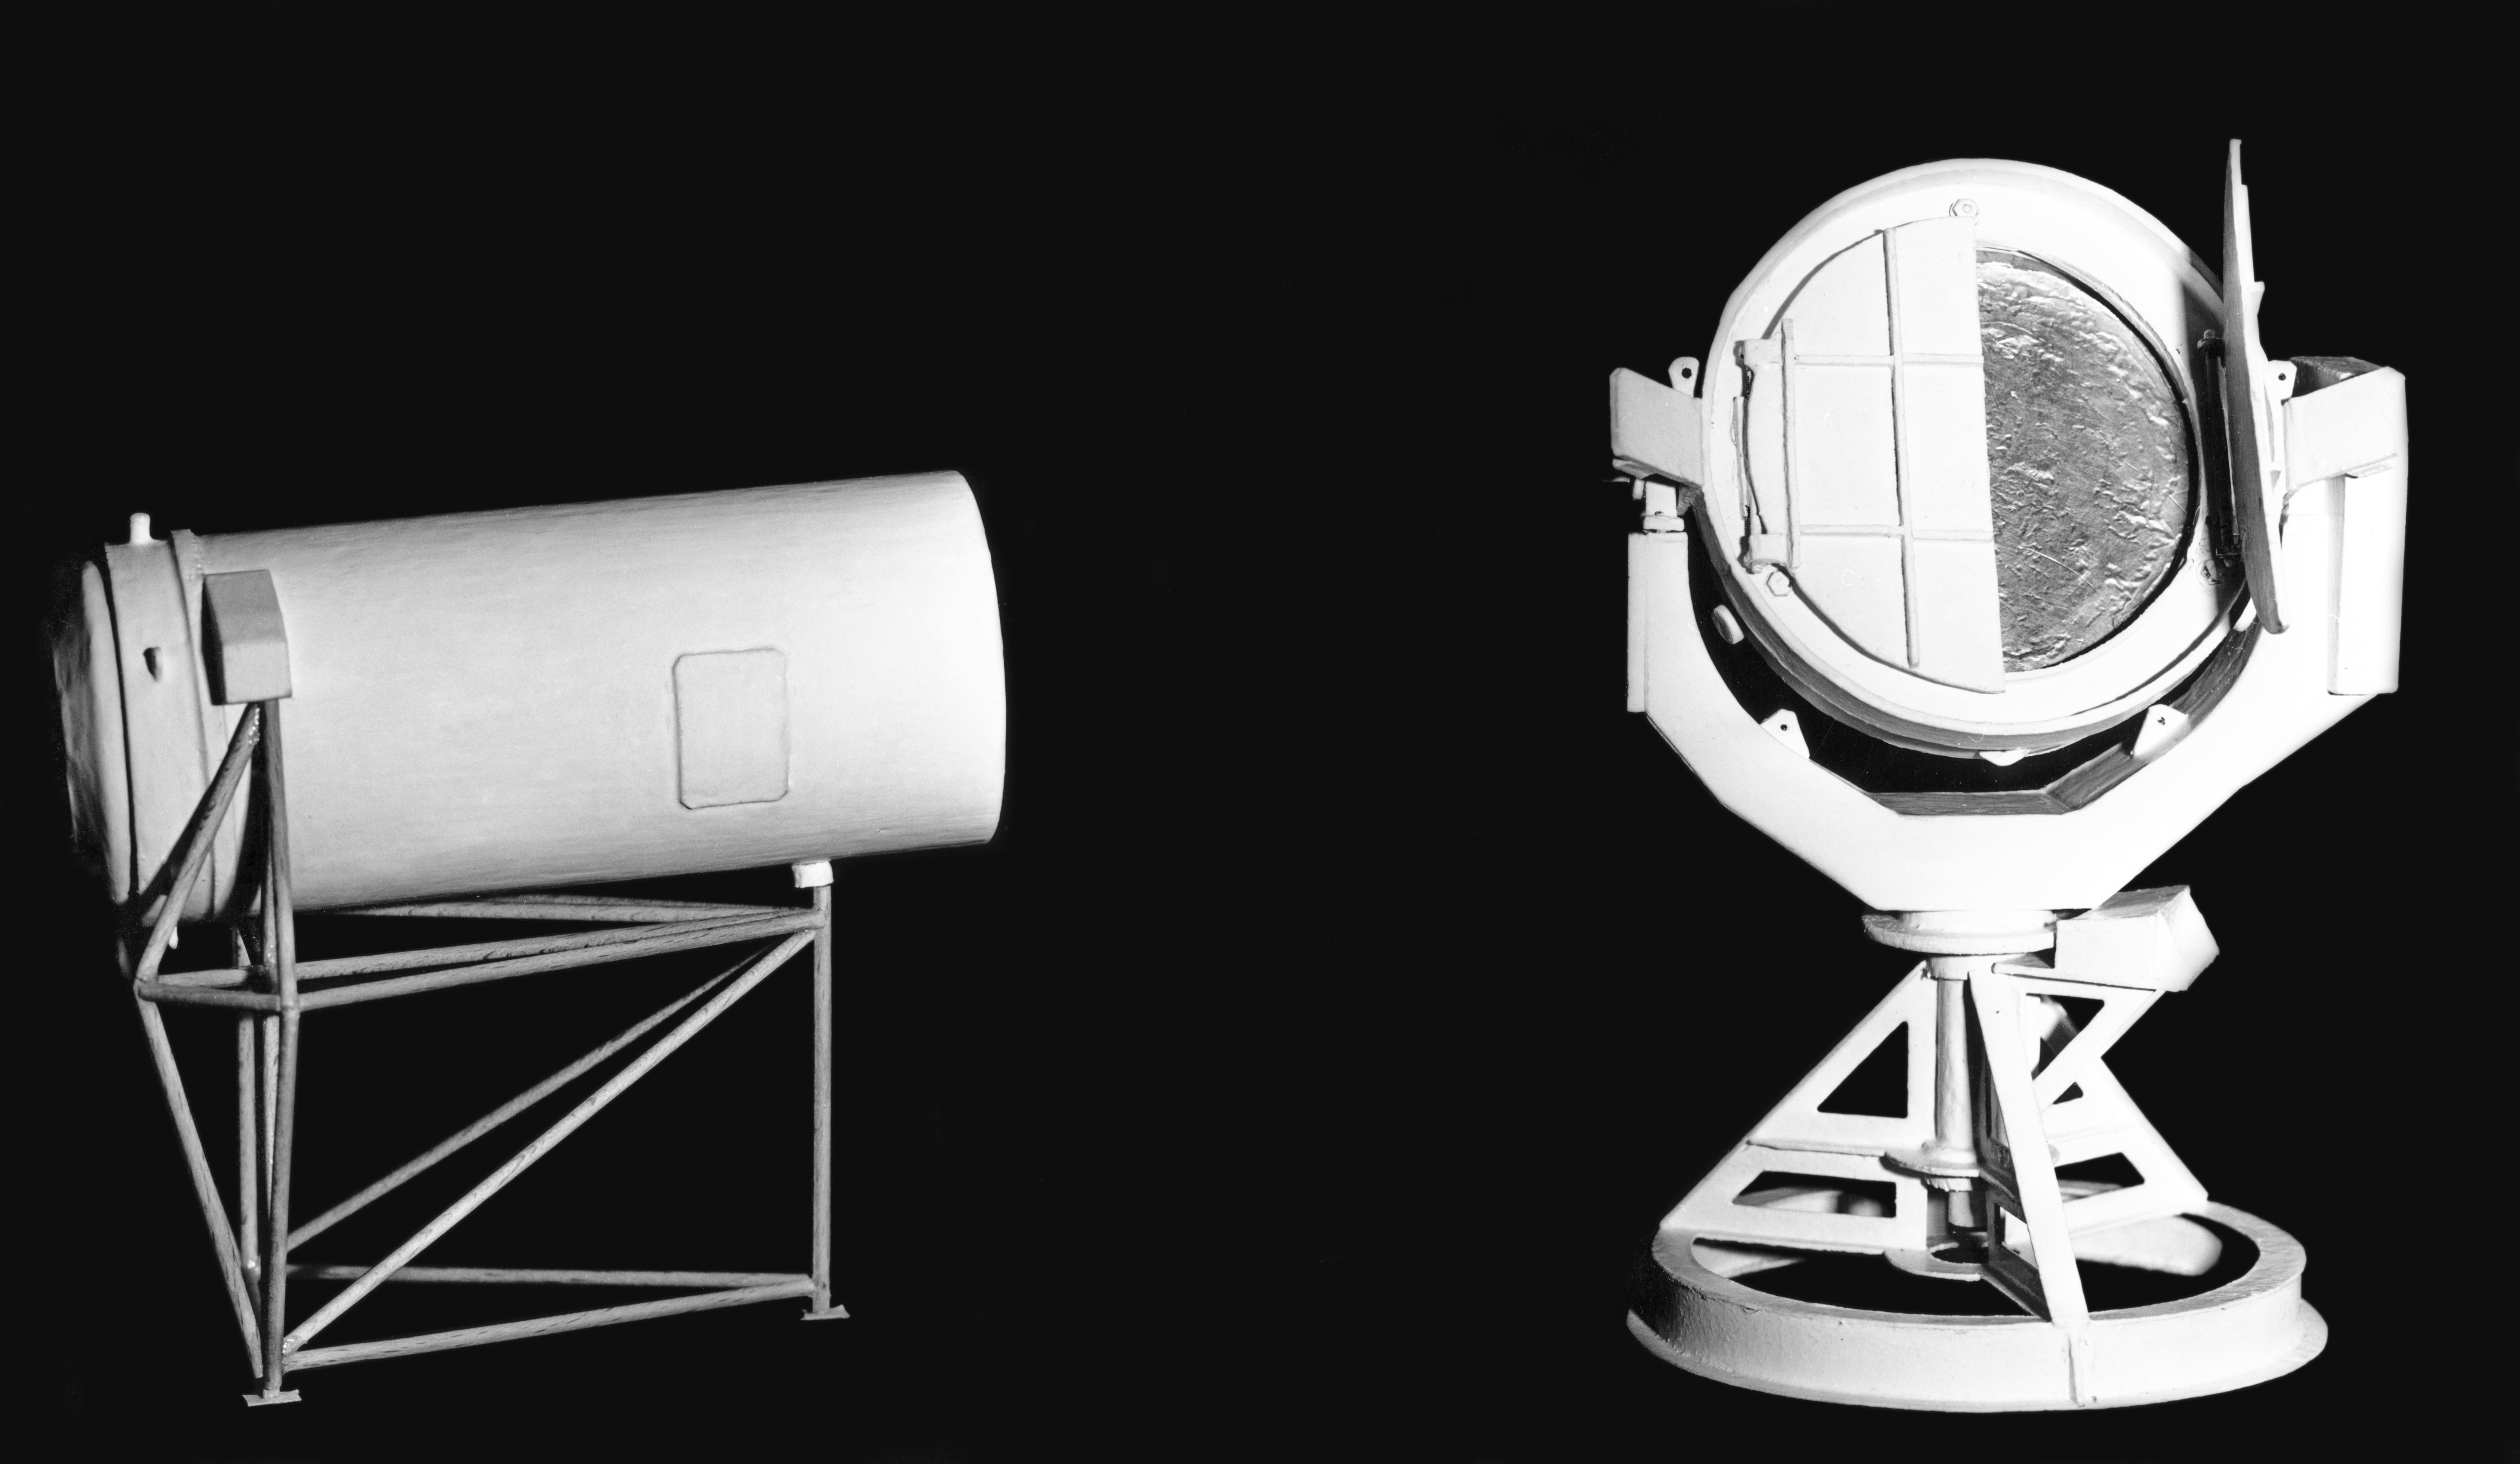

Model of the Coudé Auxiliary Telescope

A model of the Coudé Auxiliary Telescope (CAT) made by the Observatoire de Haute Provence (OHP), France, in Nov 1968. The CAT was housed in a smaller dome, adjacent to the ESO 3.6-metre Telescope at La Silla Observatory.

Credit: ESO/OHP